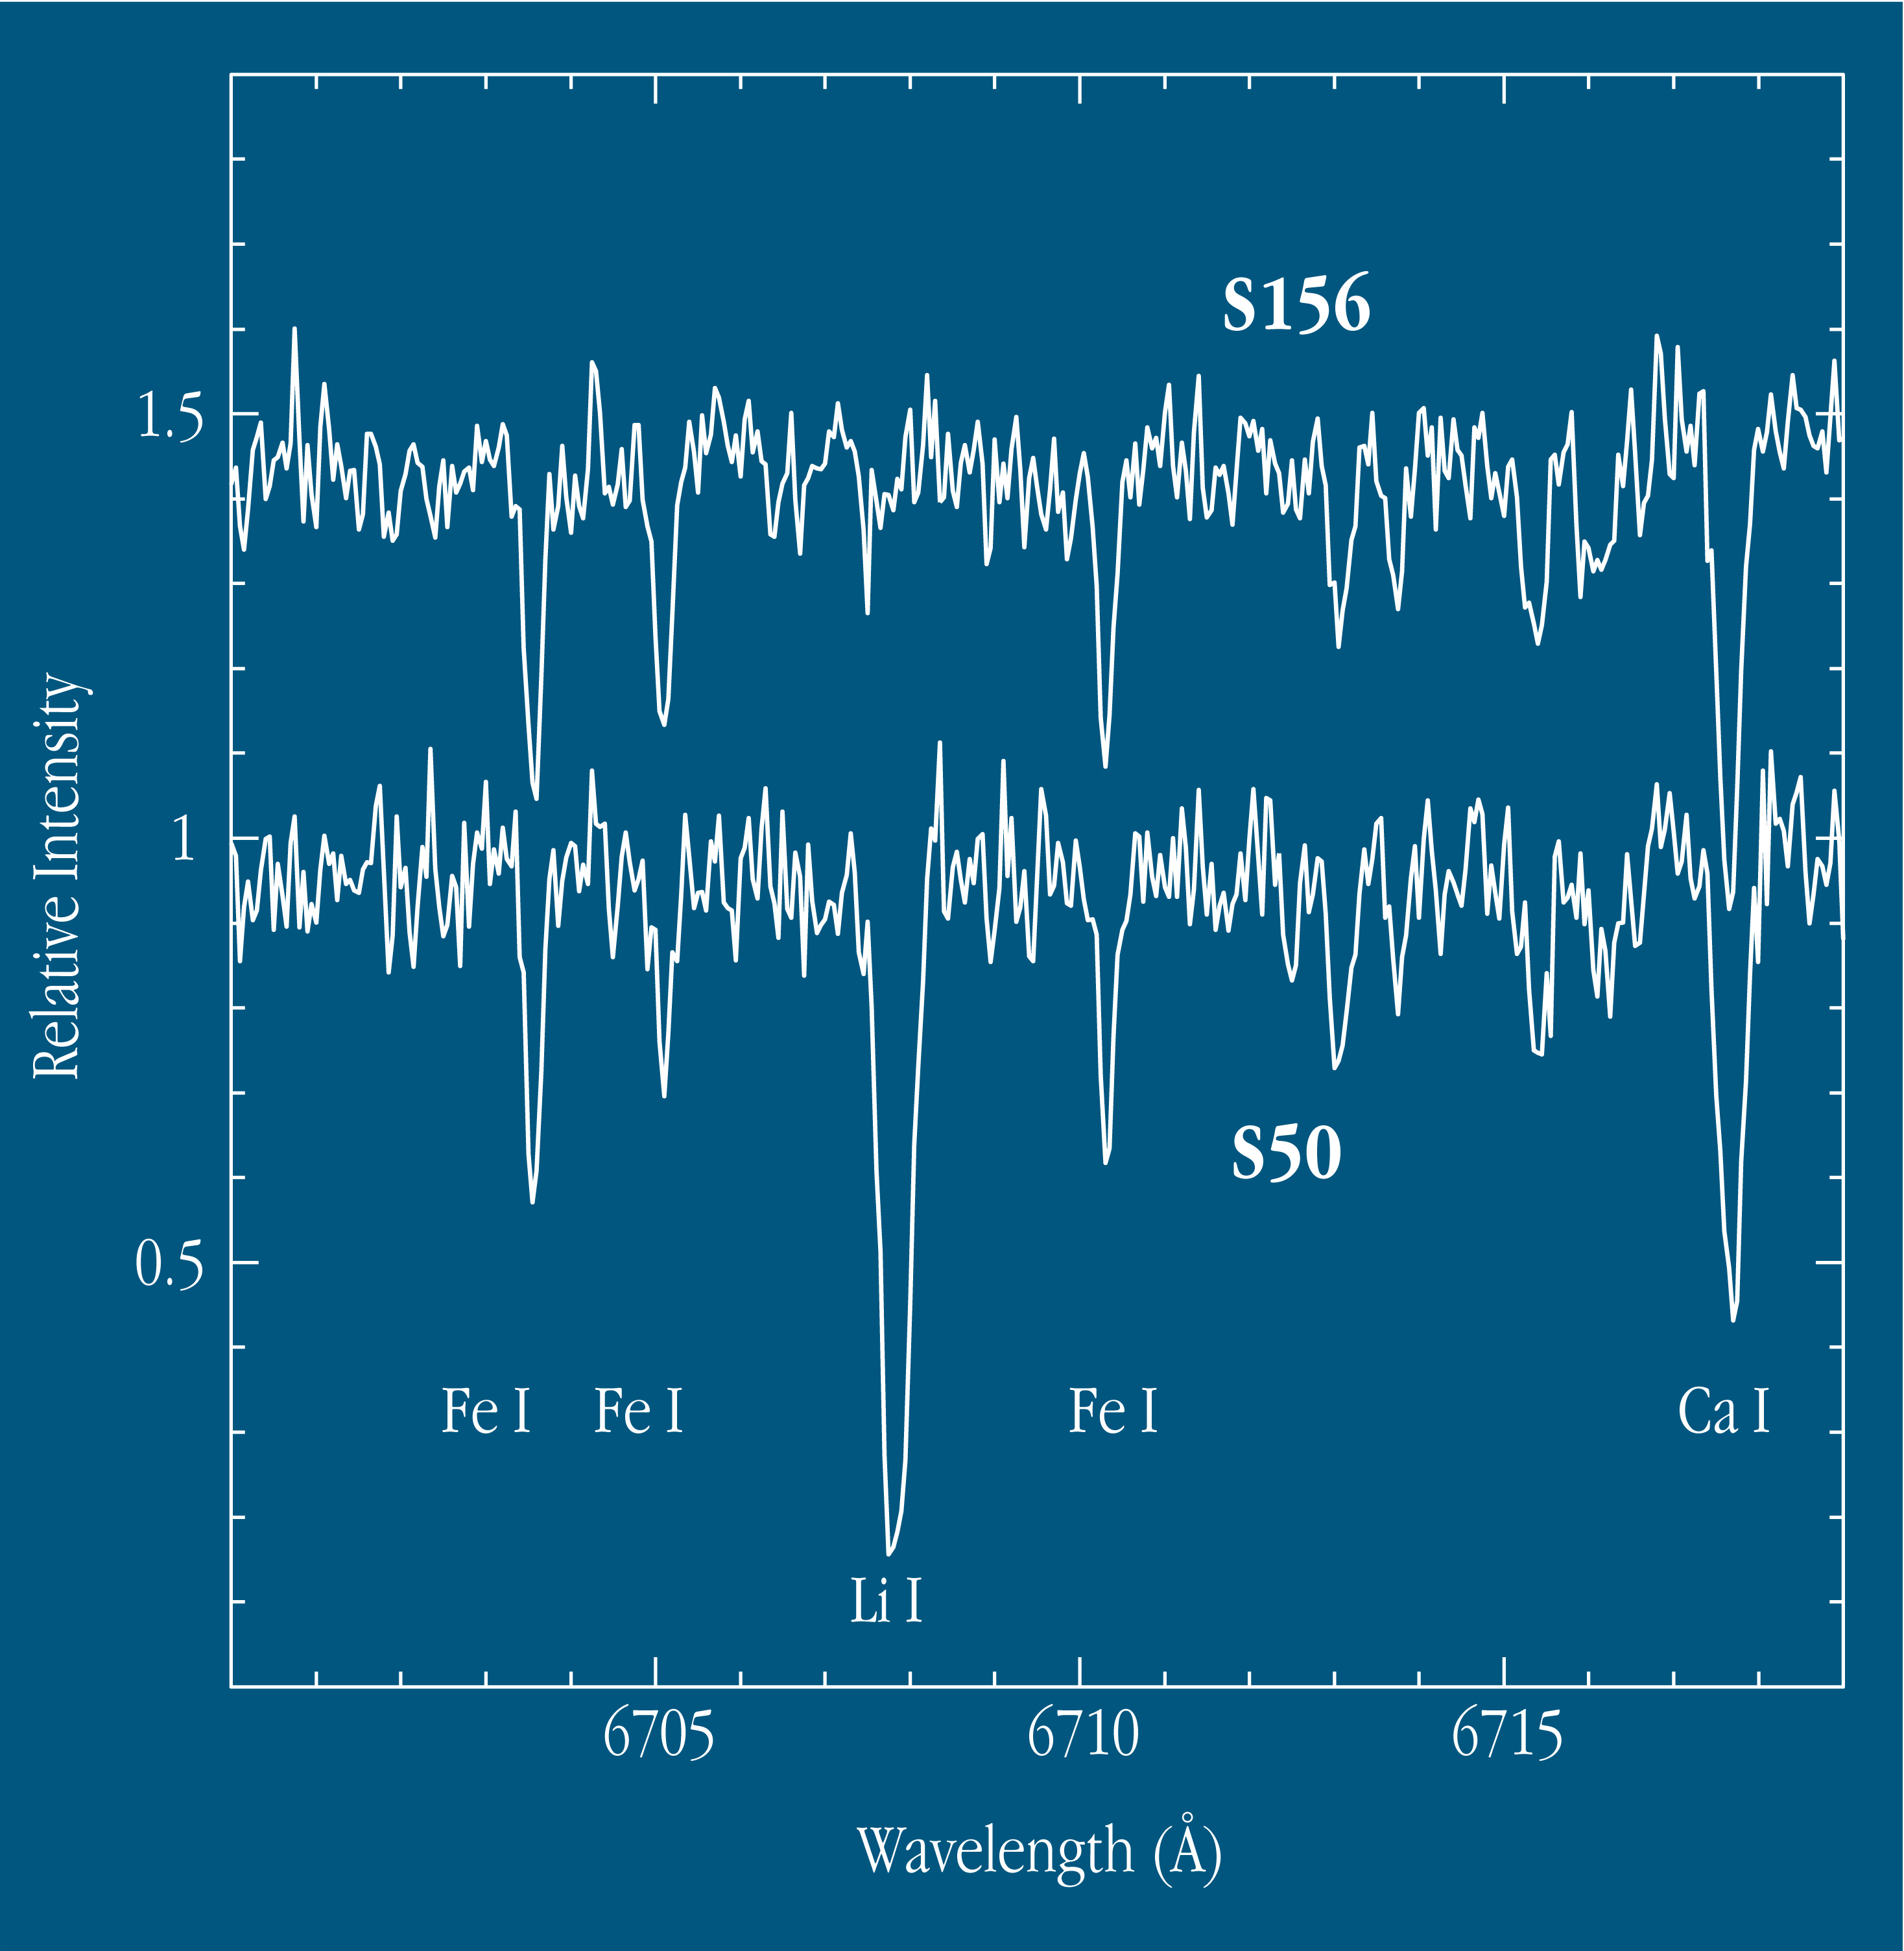

Lithium in giant Star 850 in stellar cluster Be21

FEROS obtained two spectra (each of 90 min exposure) of S50, both showing this strong Lithium line and thus proving that it cannot have been caused by an instrumental effect. These spectra also illustrate the great amount of information that may be obtained in each exposure with FEROS - the shown spectral interval is just 1/280 of the total range recorded. The (visual) magnitude of S50 is 15.6, i.e., about 7,000 times fainter than what can be seen with the unaided eye.

Credit: ESO